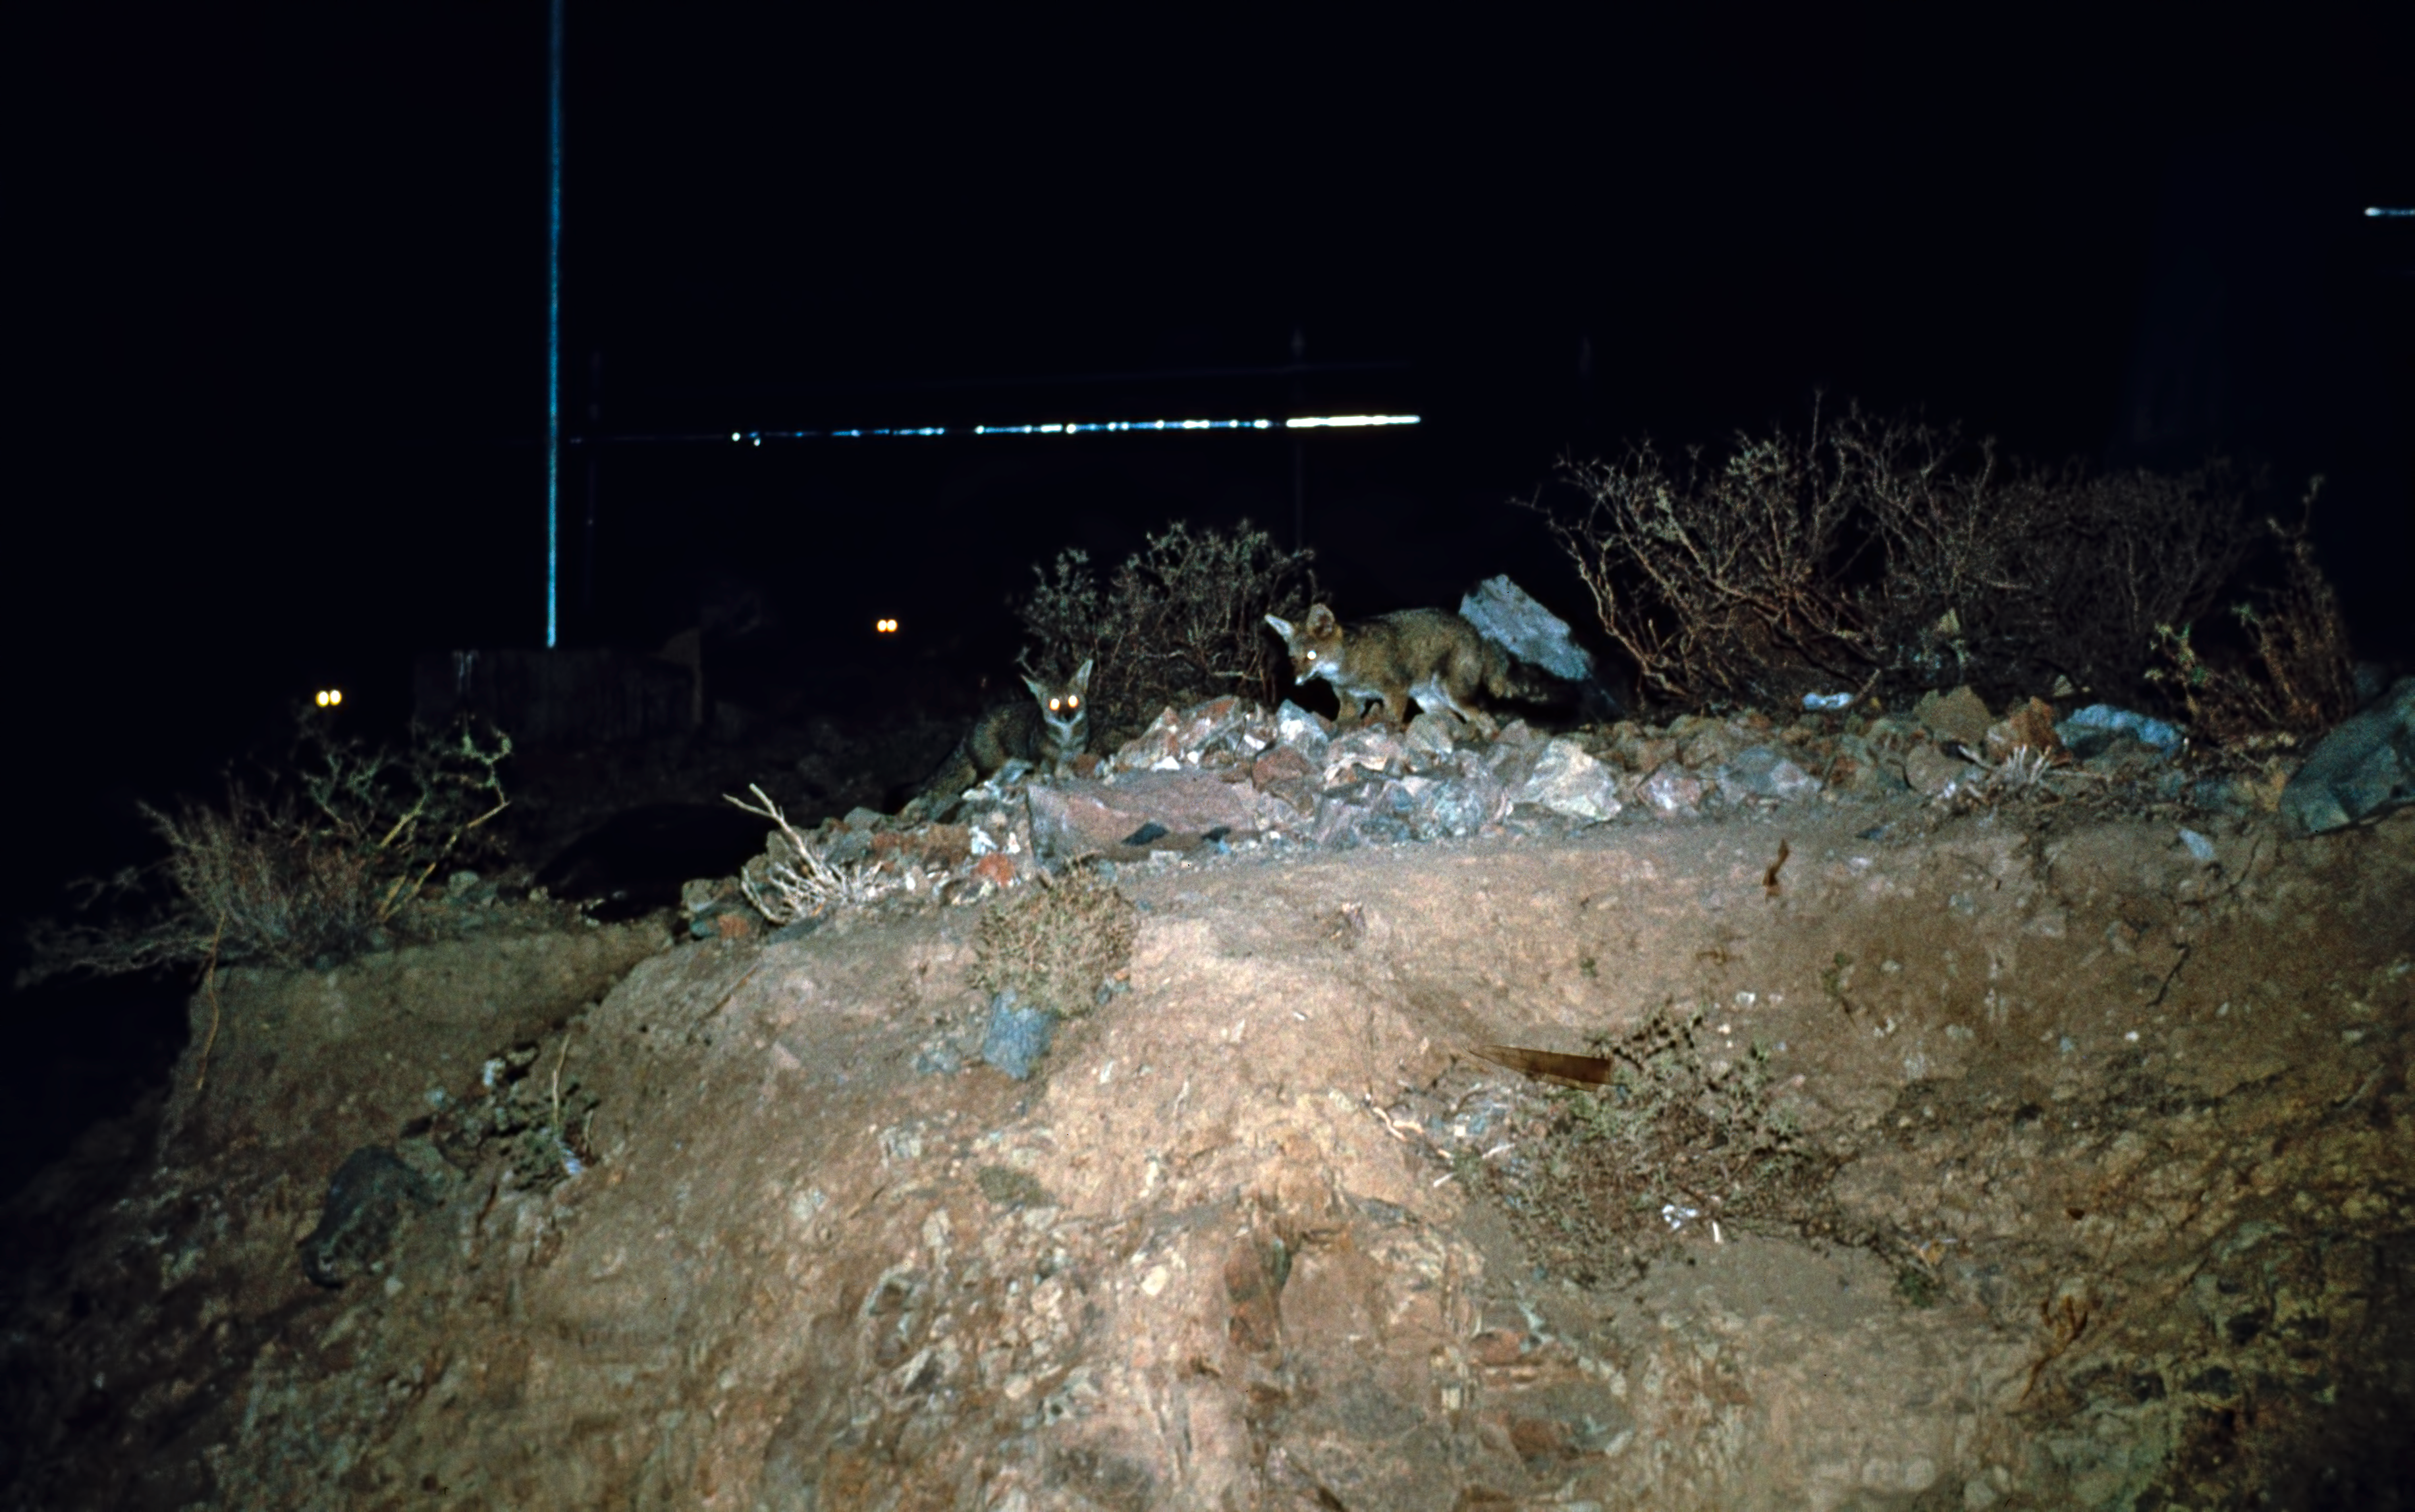

Foxes at La Silla

Foxes are among the wild animals that live in the La Silla area and can sometimes be seen at the Observatory. Four foxes are in this picture, but only two are fully visible. Can you spot the other two?

Credit: ESO/H. Heyer